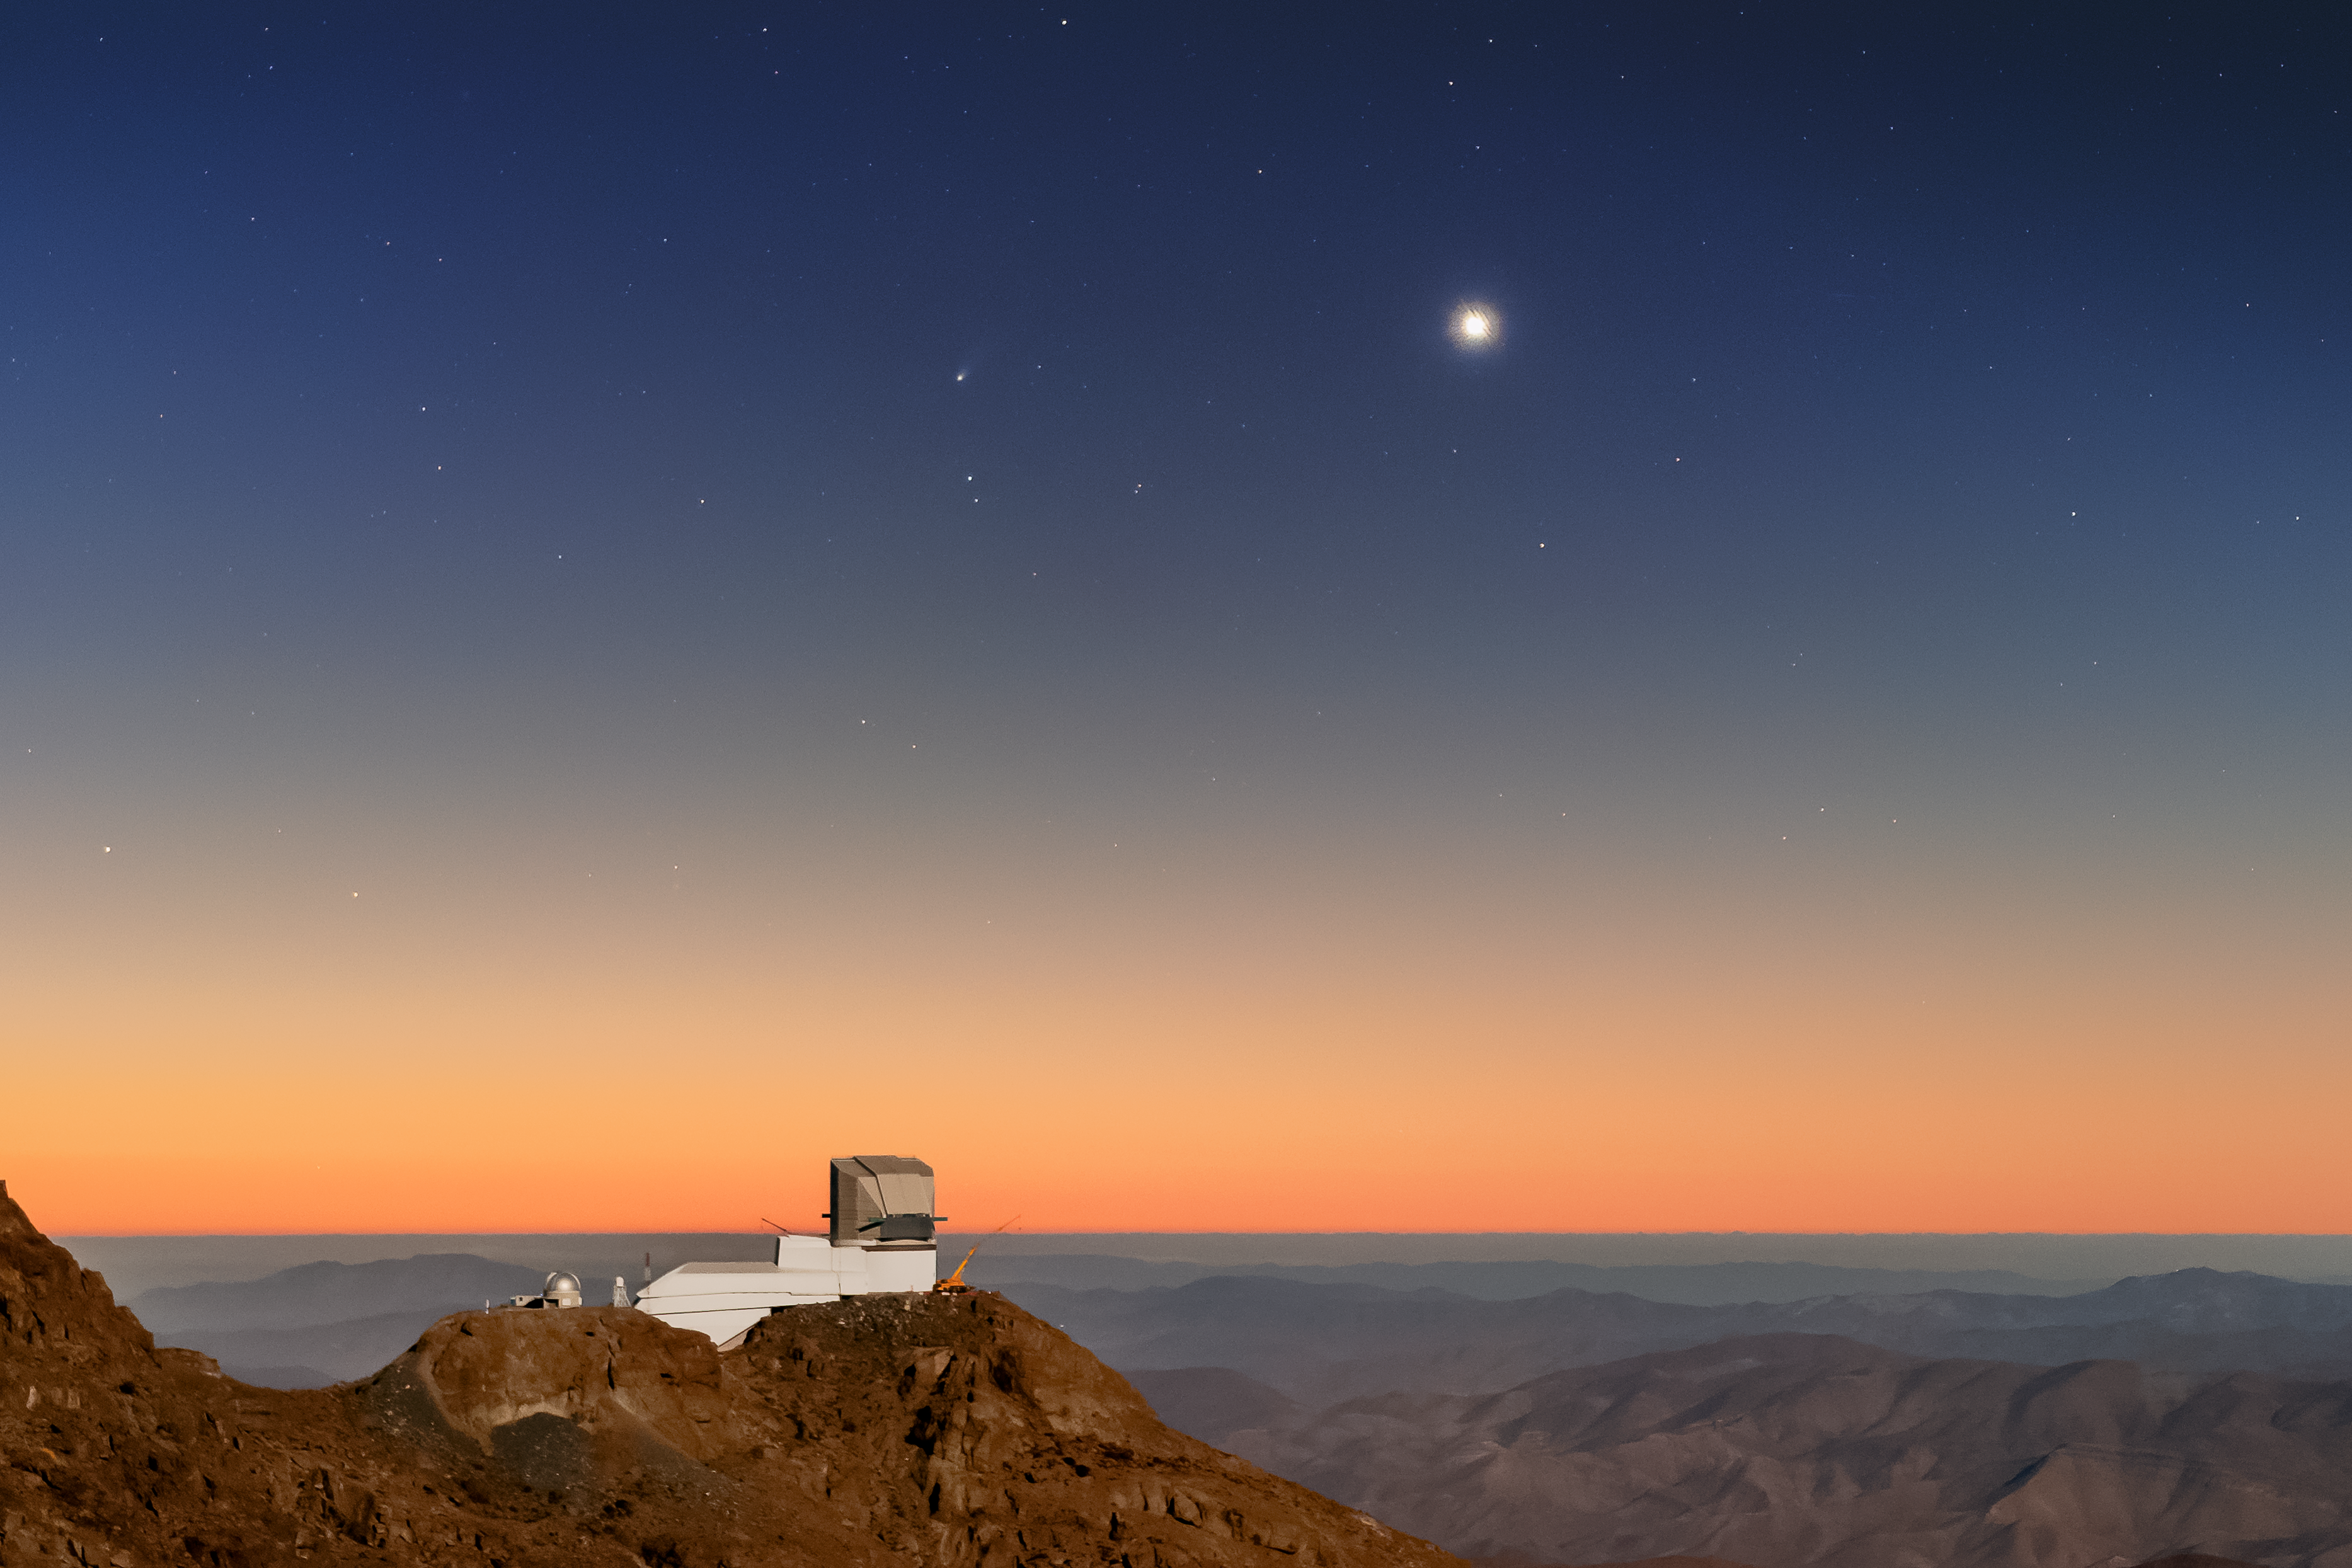

Leonard, Rubin, and Venus

Comet Leonard (C/2021 A1) has been beautifully captured soaring above Vera C. Rubin Observatory, a Program of NSF NOIRLab, in this early-evening Image of the Week taken in December 2021. The diffuse tail of Comet Leonard marks it apart from the stars, just left of center in the upper third of this image. Like other comets, its twin tails flow away from the Sun, as the solar radiation boils the icy body which then releases streams of dust and gas into space. Comet Leonard, which has an orbital period of 80,000 years, was the first comet discovered in 2021. Outbursts of gas since it was first observed and forward scattering of its reflected light also made it the brightest comet observed in 2021. It reached perihelion, its nearest distance to the Sun, on 3 January 2022. Unfortunately that was its last close approach to the Sun, as its current trajectory and velocity mean Comet Leonard is now escaping the Solar System!

In this image, shining brightly to the right of Comet Leonard is the planet Venus while down on Earth is Rubin Observatory, in its last stages of construction, perched on the Cerro Pachón ridge in north-central Chile. Rubin Observatory is a joint initiative of the National Science Foundation and the Department of Energy (DOE). Once completed, Rubin will be operated jointly by NSF NOIRLab and DOE's SLAC National Accelerator Laboratory to carry out the Legacy Survey of Space and Time.

You can also see Comet Leonard in an earlier Image of the Week here.

Credit: Rubin Observatory/NSF/AURA/C. Corco